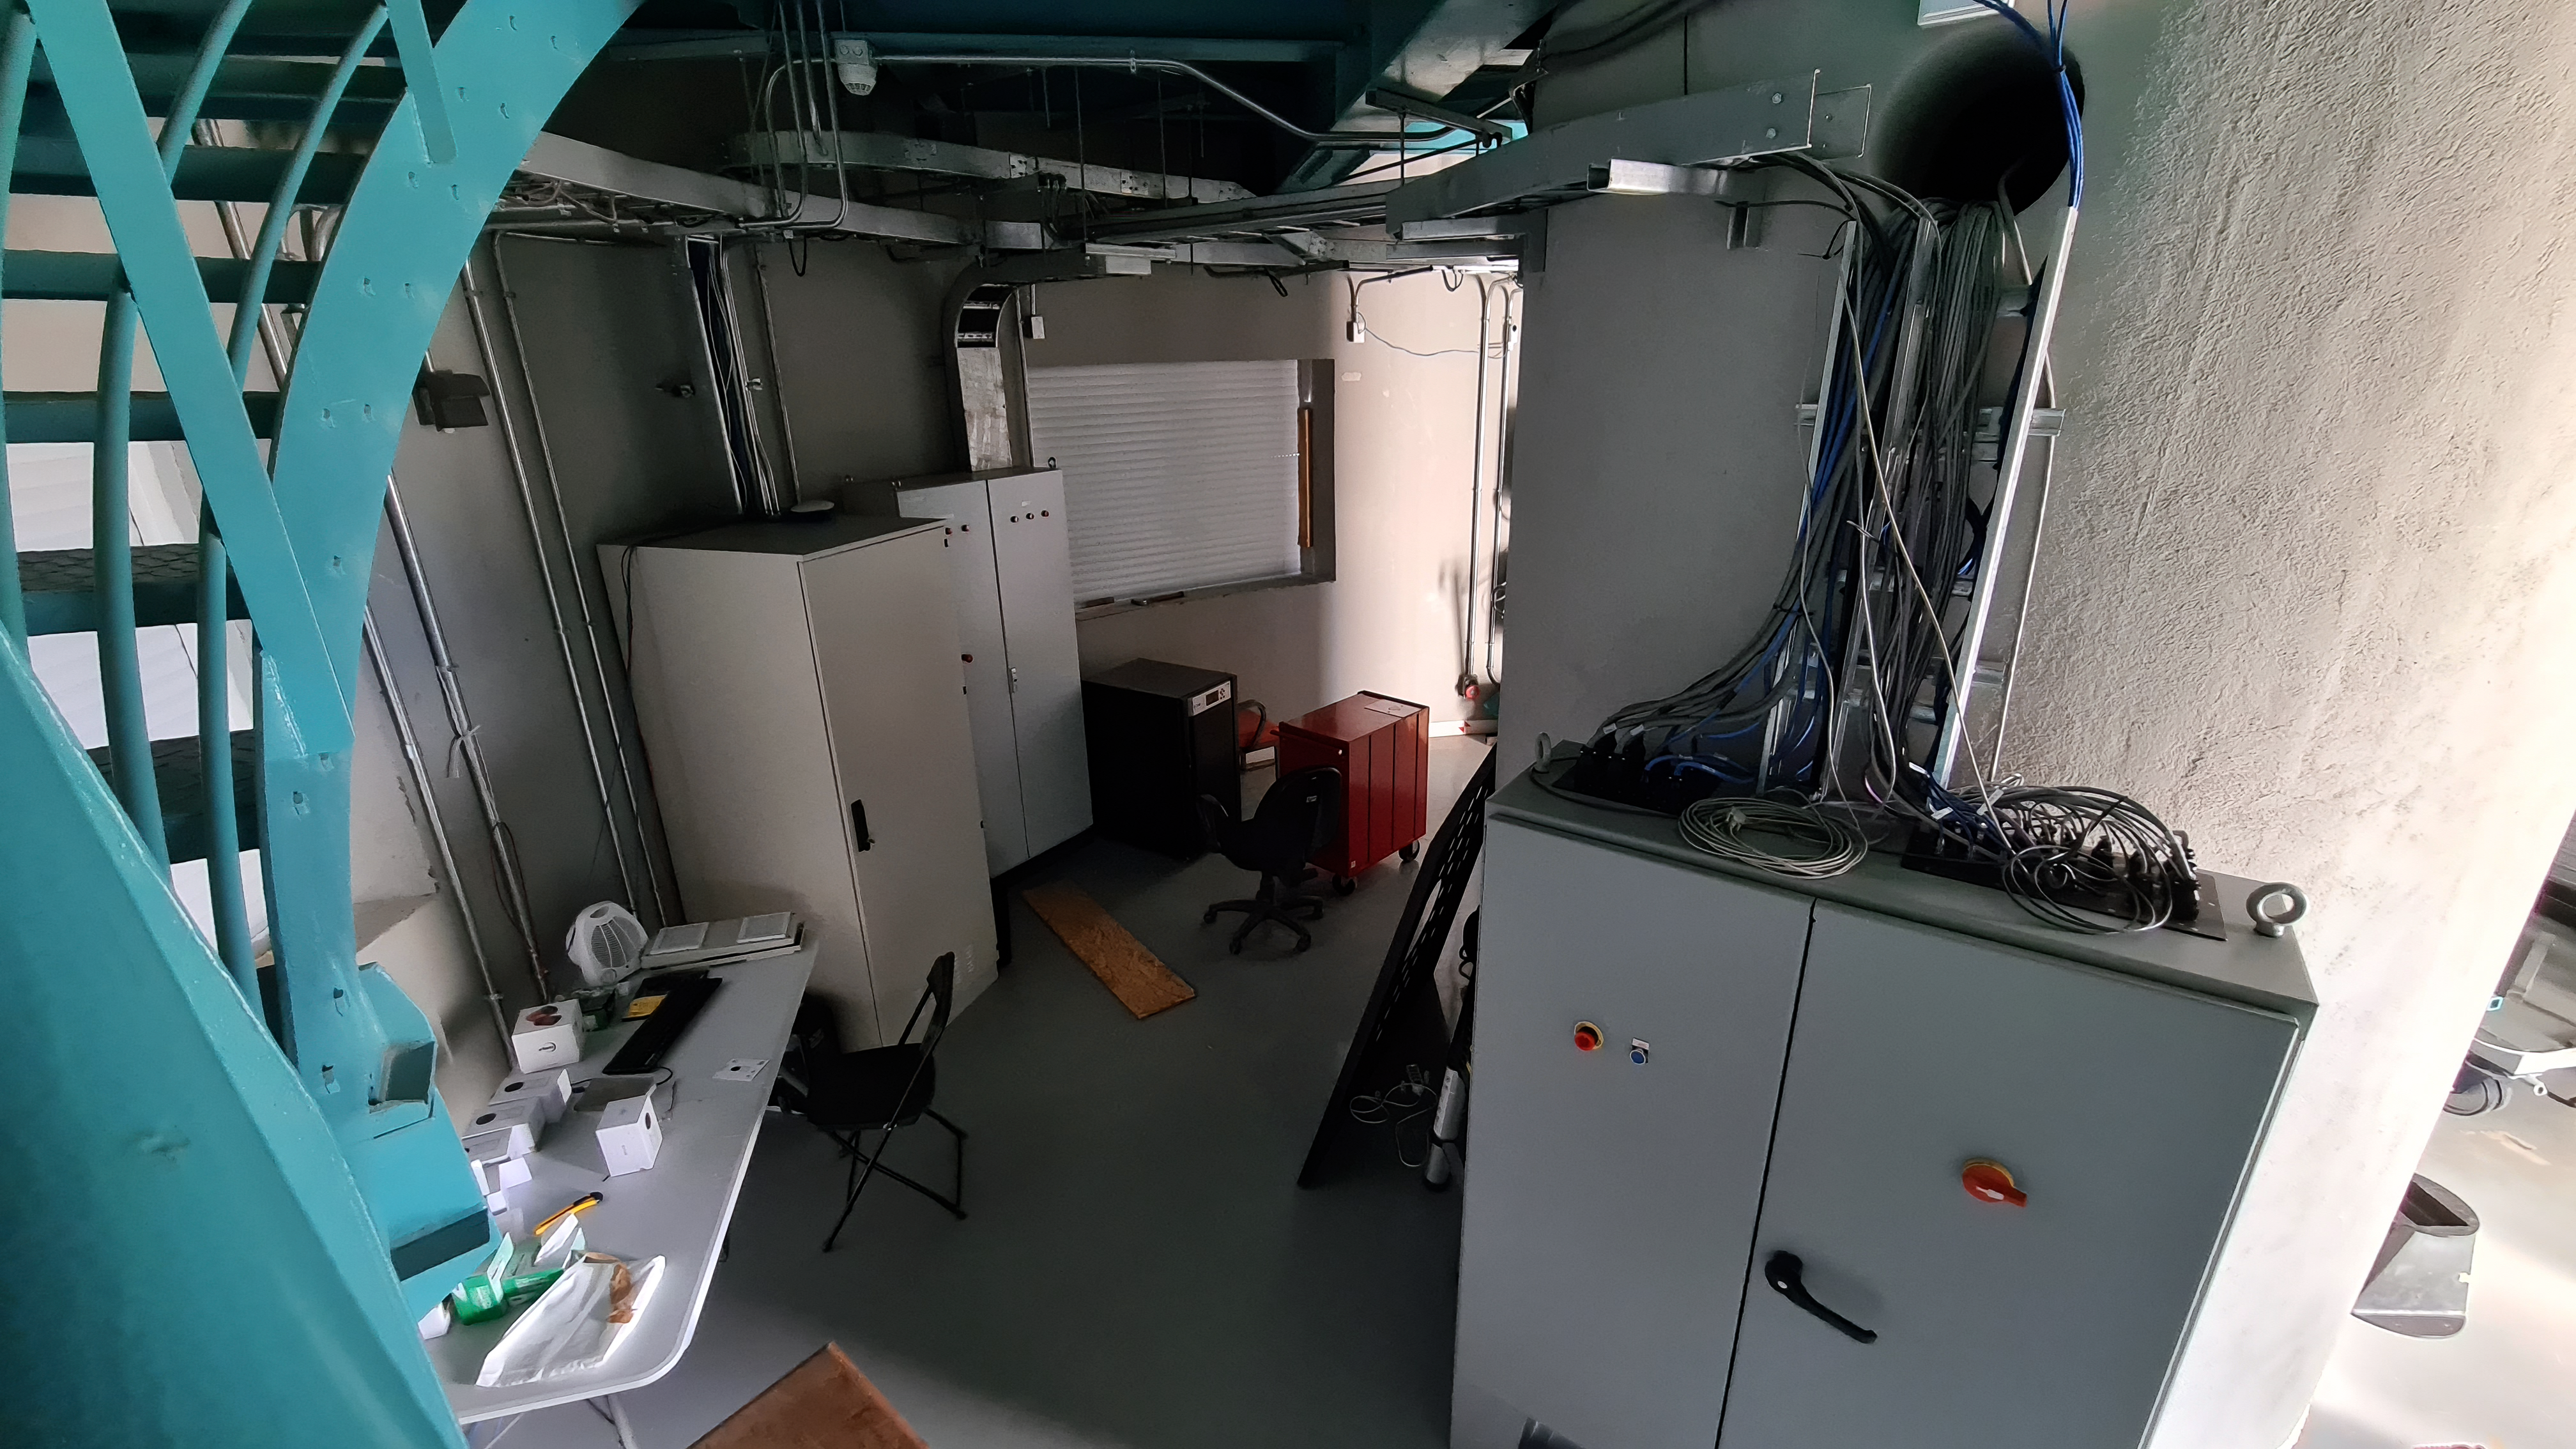

Vera C. Rubin Observatory 28 Aug. 2020

An inspection of the summit facility and equipment was performed on 28 August 2020, after some bad weather moved through the area. In general, the facilities including TMA, Dome, Power, Water lines, Casino (cafeteria), Warehouse, (M1M3), etc, are in good condition.

Credit: Rubin Obs/NSF/AURA